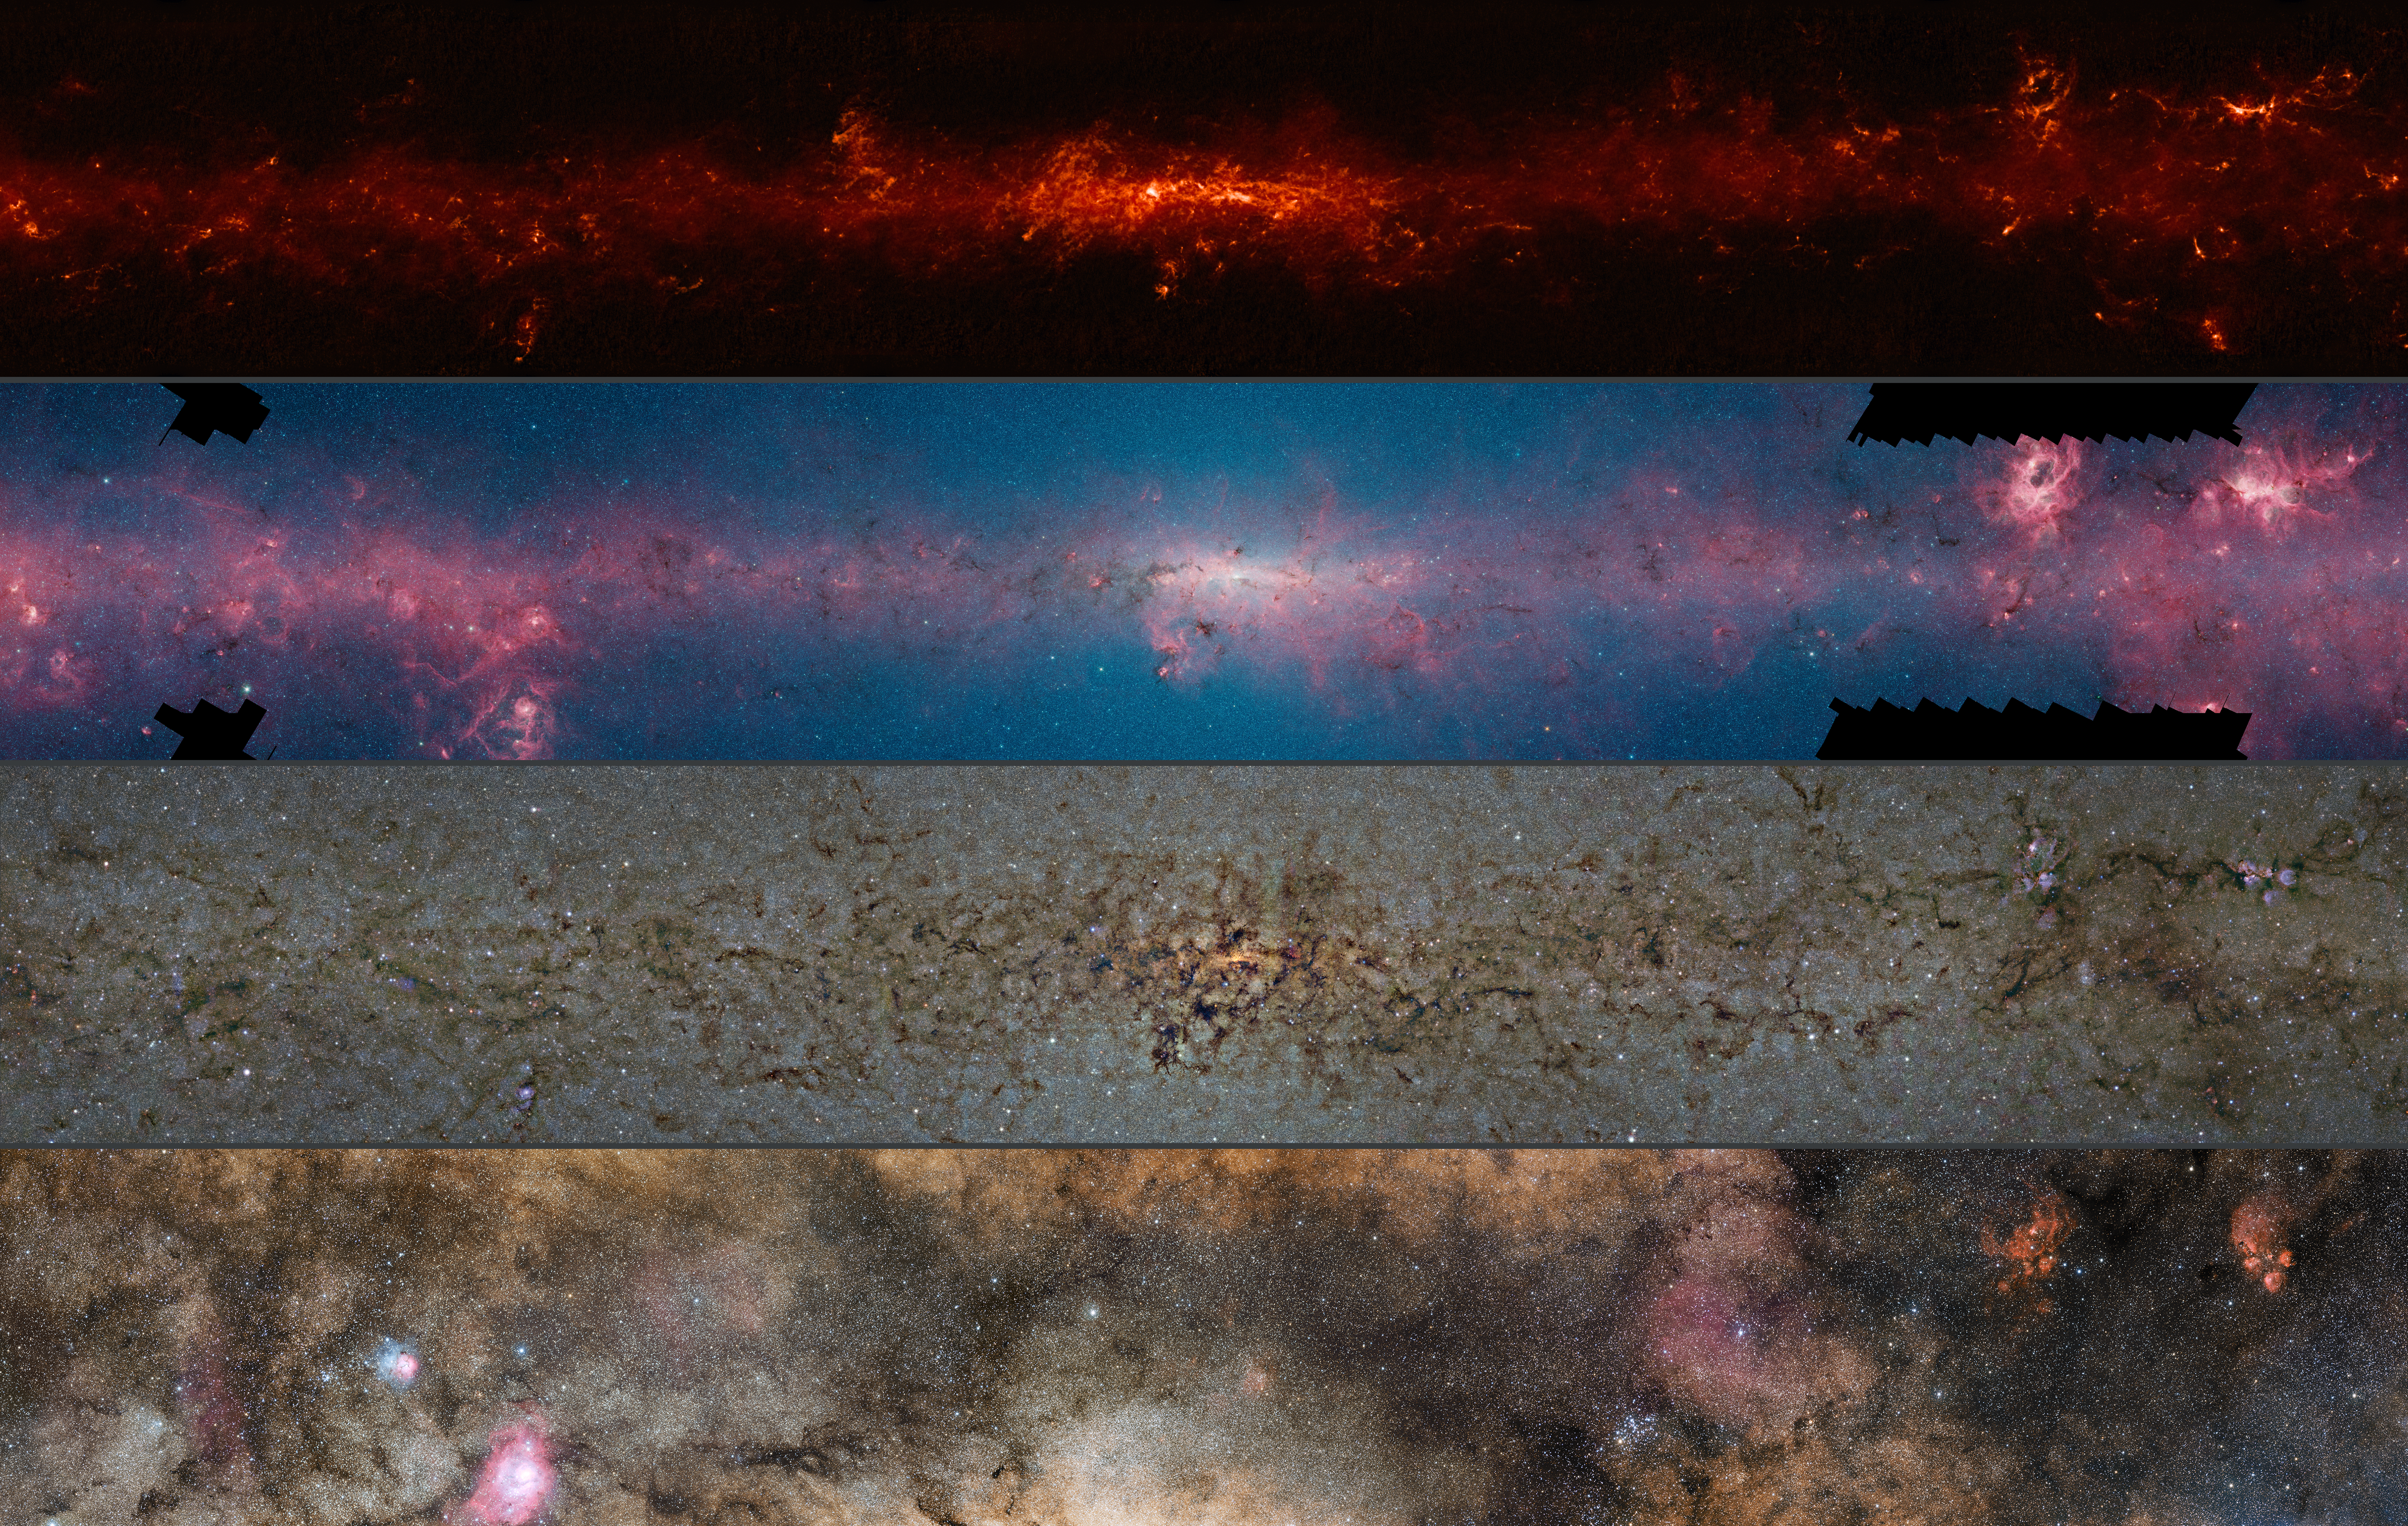

Comparison of the central part of the Milky Way at different wavelengths

This comparison shows the central regions of the Milky Way observed at different wavelengths.

The top panel shows compact sources of submillimetre radiation detected by APEX as part of the ATLASGAL survey, combined with complementary data from ESA’s Planck satellite, to capture more extended features.

The second panel shows the same region as seen in shorter, infrared, wavelengths by the NASA Spitzer Space Telescope.

The third panel shows the same part of sky again at even shorter wavelengths, the near-infrared, as seen by ESO’s VISTA infrared survey telescope at the Paranal Observatory in Chile. Regions appearing as dark dust tendrils here show up brightly in the ATLASGAL view.

Finally the bottom picture shows the more familiar view in visible light, where most of the more distant structures are hidden from view.

The significance of the colours varies from image to image and they cannot be directly compared.

Credit: ESO/ATLASGAL consortium/NASA/GLIMPSE consortium/VVV Survey/ESA/Planck/D. Minniti/S. Guisard Acknowledgement: Ignacio Toledo, Martin Kornmesser